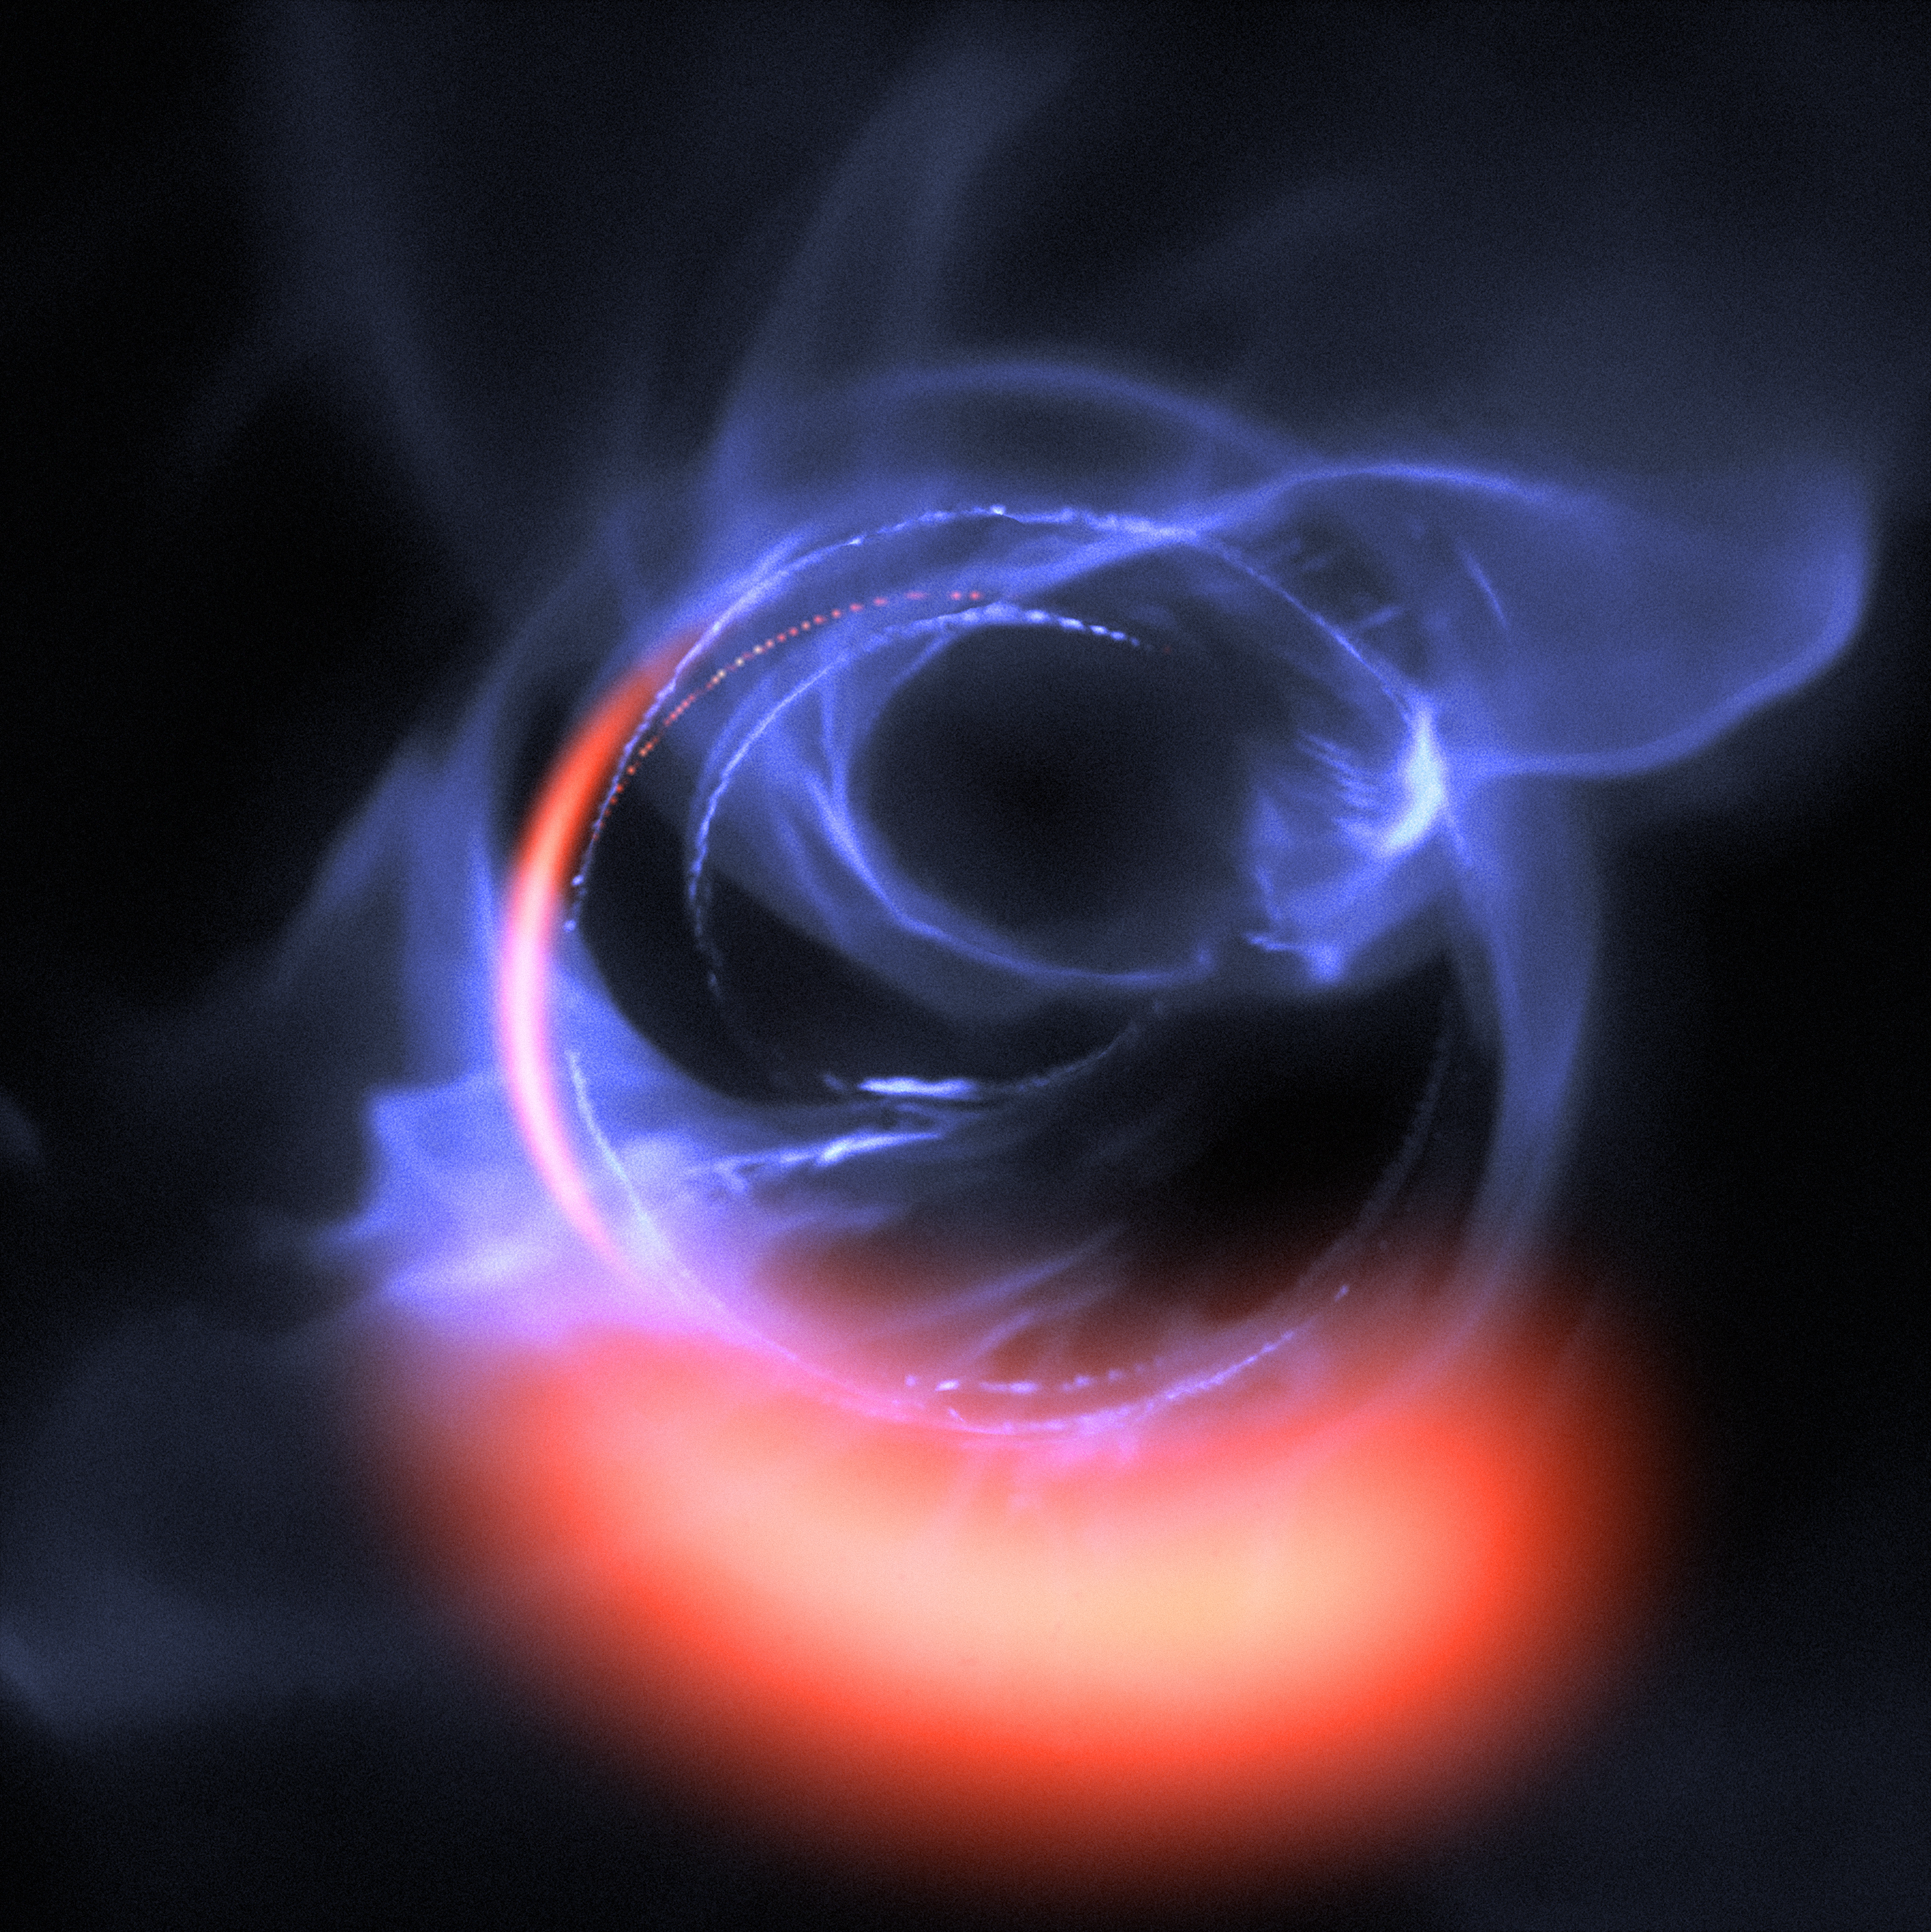

Simulation of Material Orbiting close to a Black Hole

ESO's exquisitely sensitive GRAVITY instrument has added further evidence to the long-standing assumption that a supermassive black hole lurks in the centre of the Milky Way. New observations show clumps of gas swirling around at about 30% of the speed of light on a circular orbit just outside a four million solar mass black hole — the first time material has been observed orbiting close to the point of no return, and the most detailed observations yet of material orbiting this close to a black hole.

This visualisation uses data from simulations of orbital motions of gas swirling around at about 30% of the speed of light on a circular orbit around the black hole.

Credit: ESO/Gravity Consortium/L. Calçada